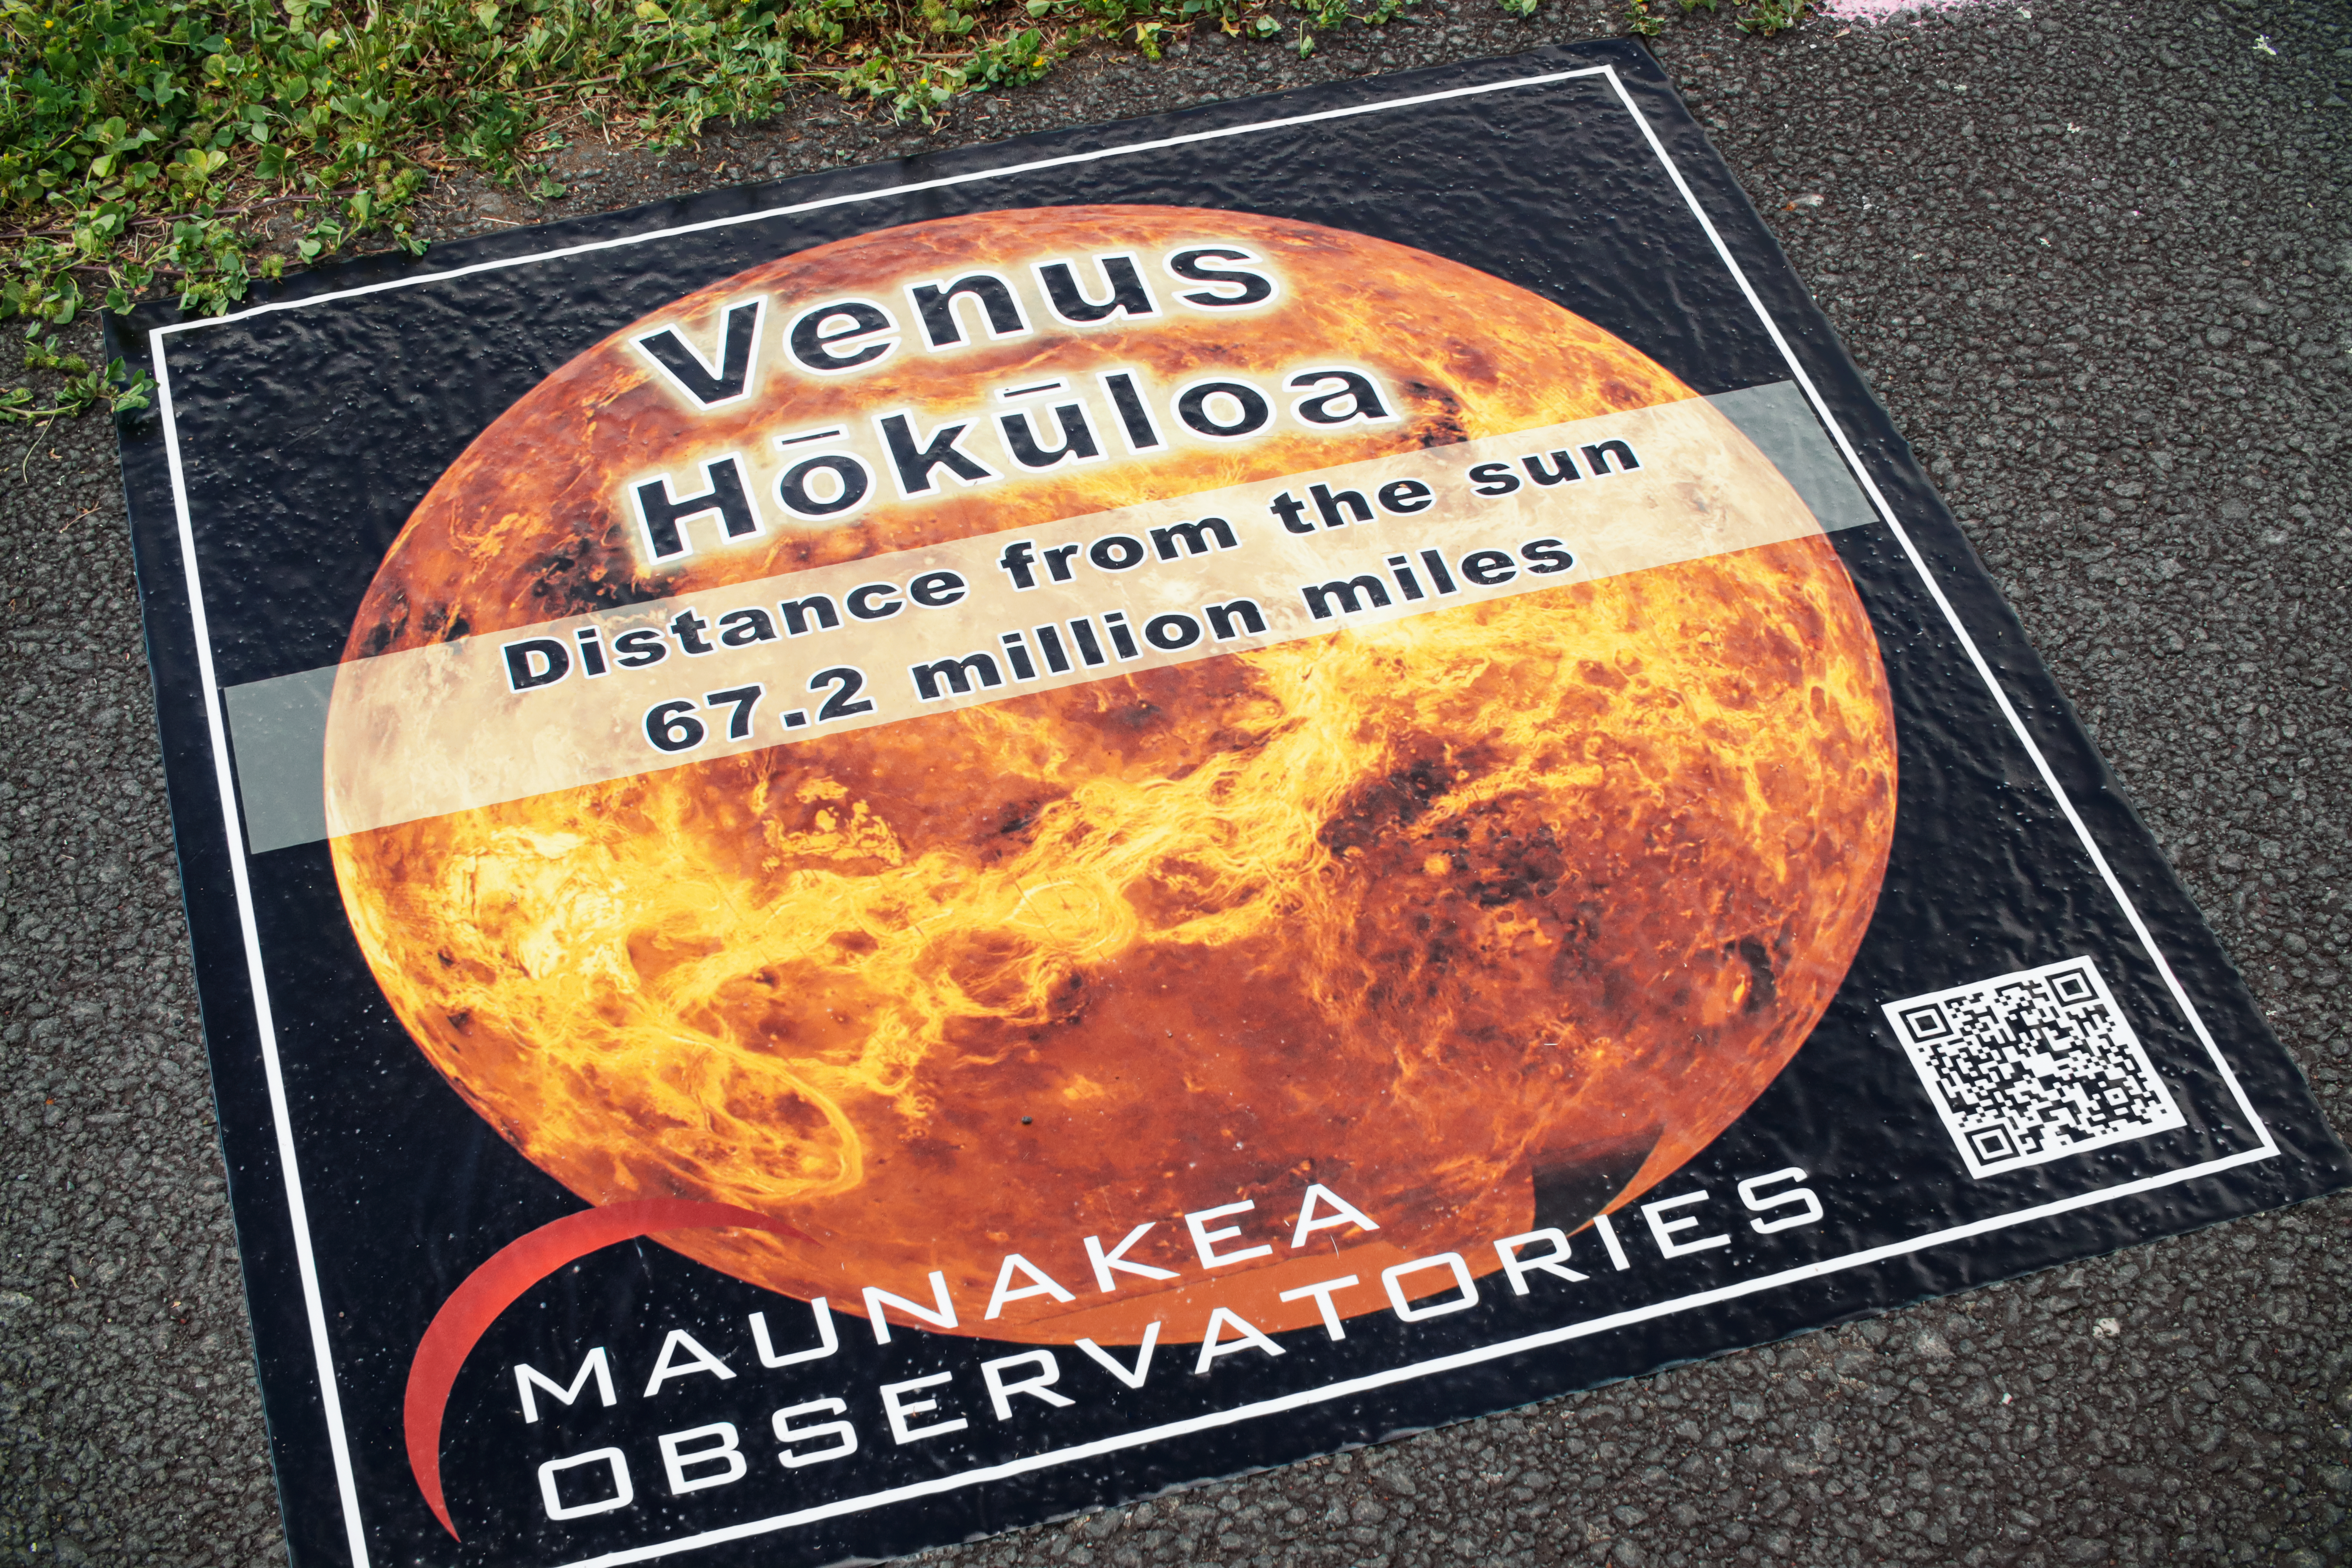

Venus Decal, part of the Waimea Solar System Walk

Credit: NOIRLab